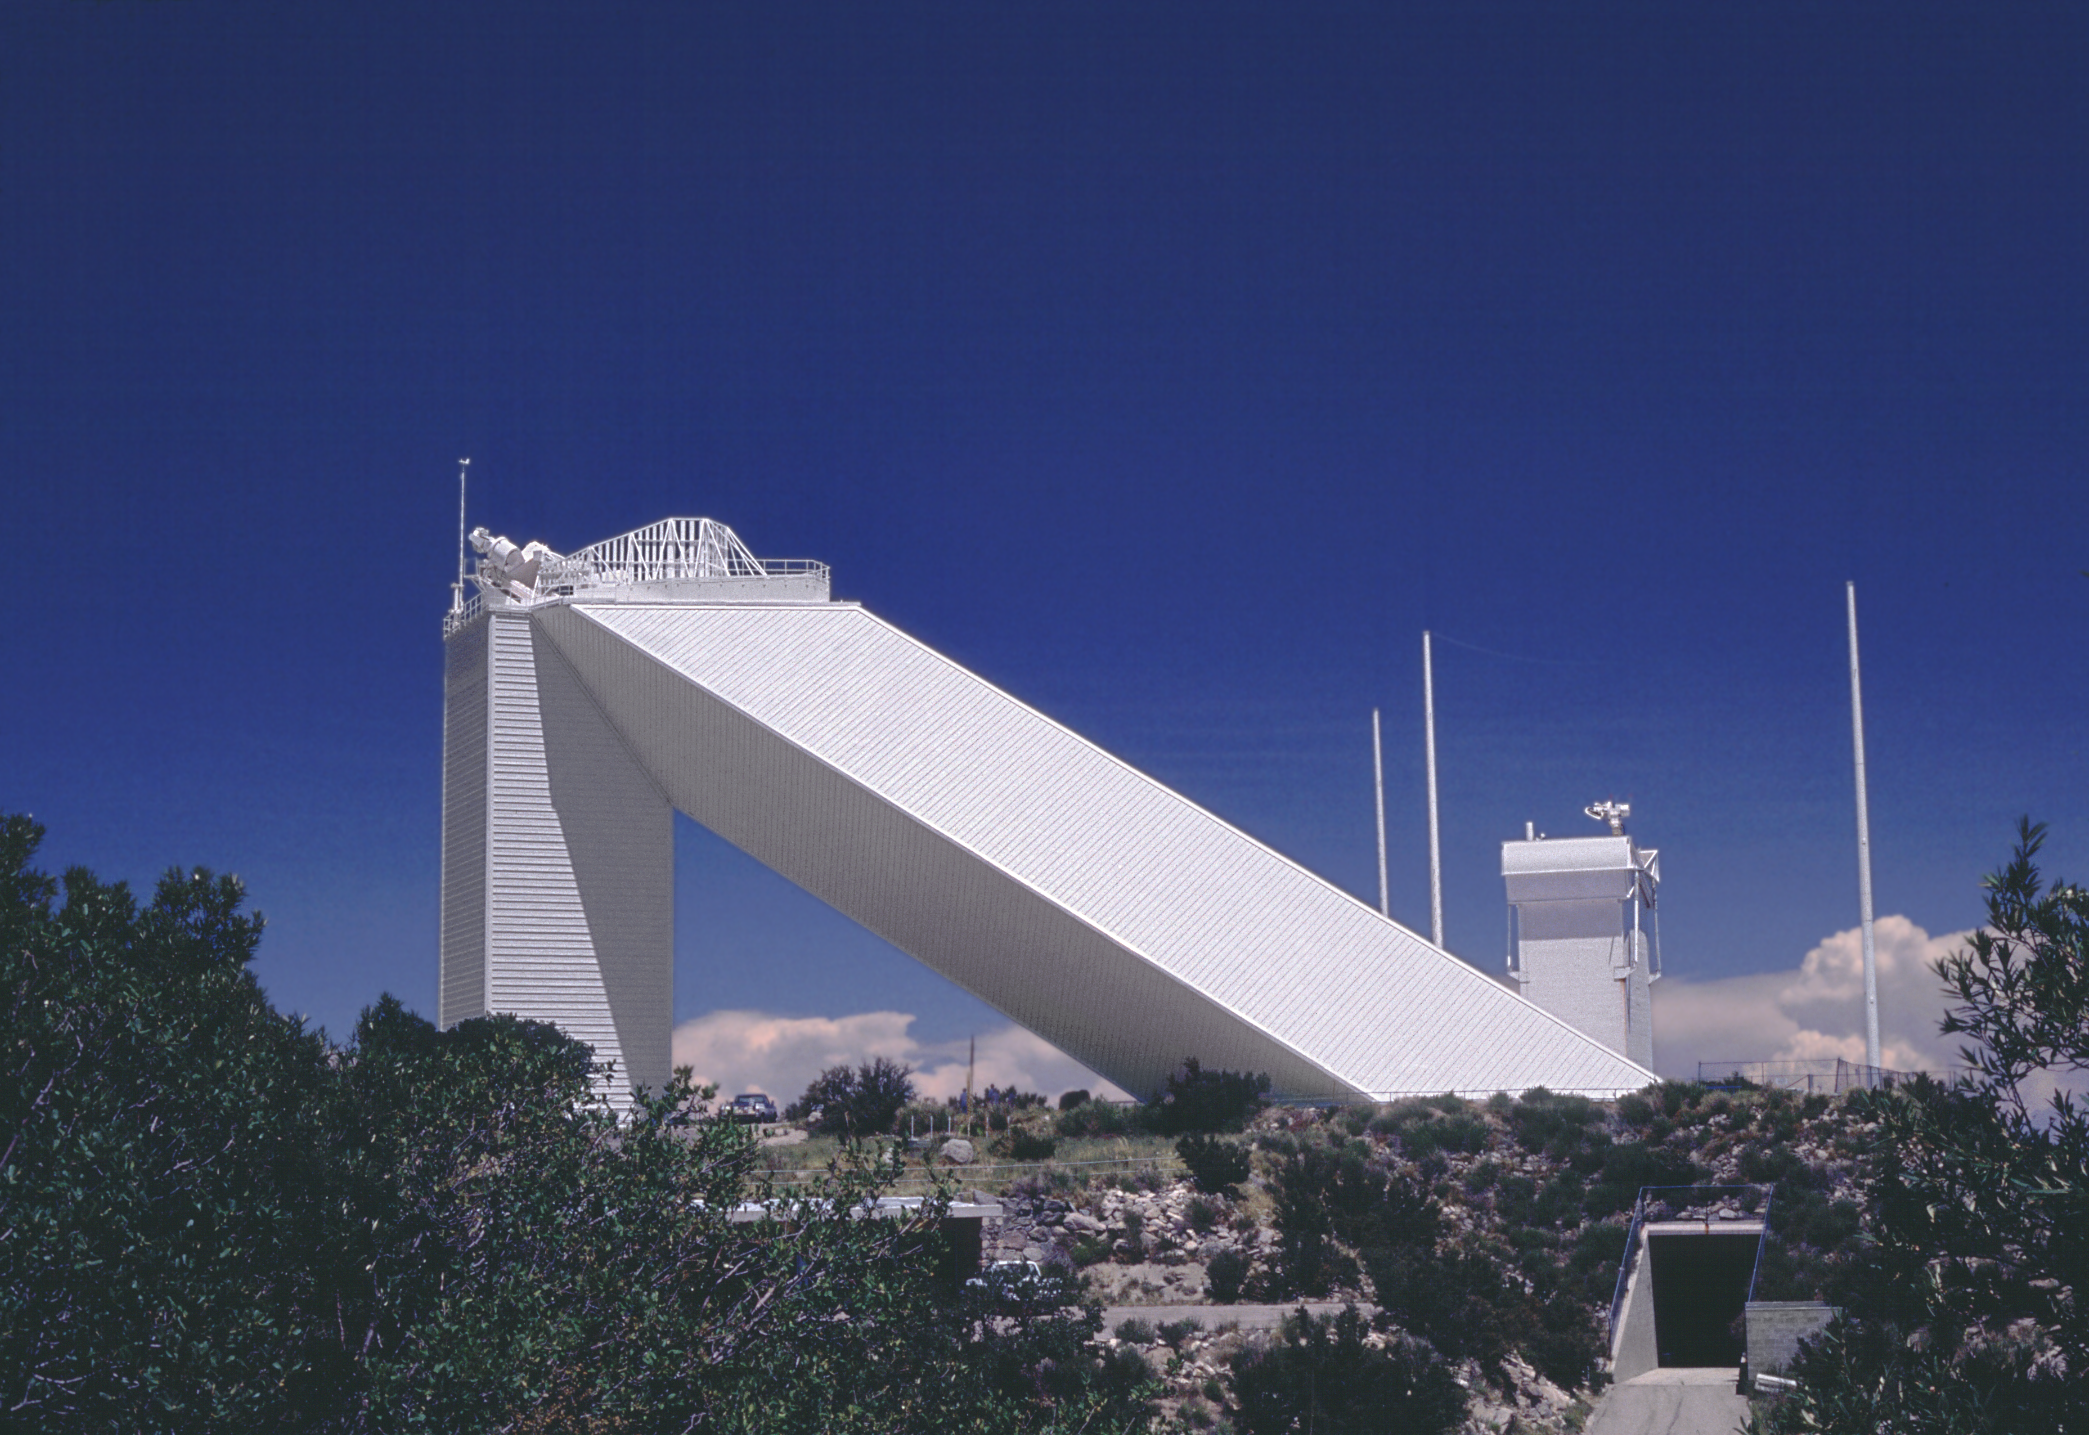

McMath-Pierce

The McMath-Pierce Solar Facility after repainting in 1991. Note that the streaks in the sky are real.

Credit: NOIRLab/NSF/AURA